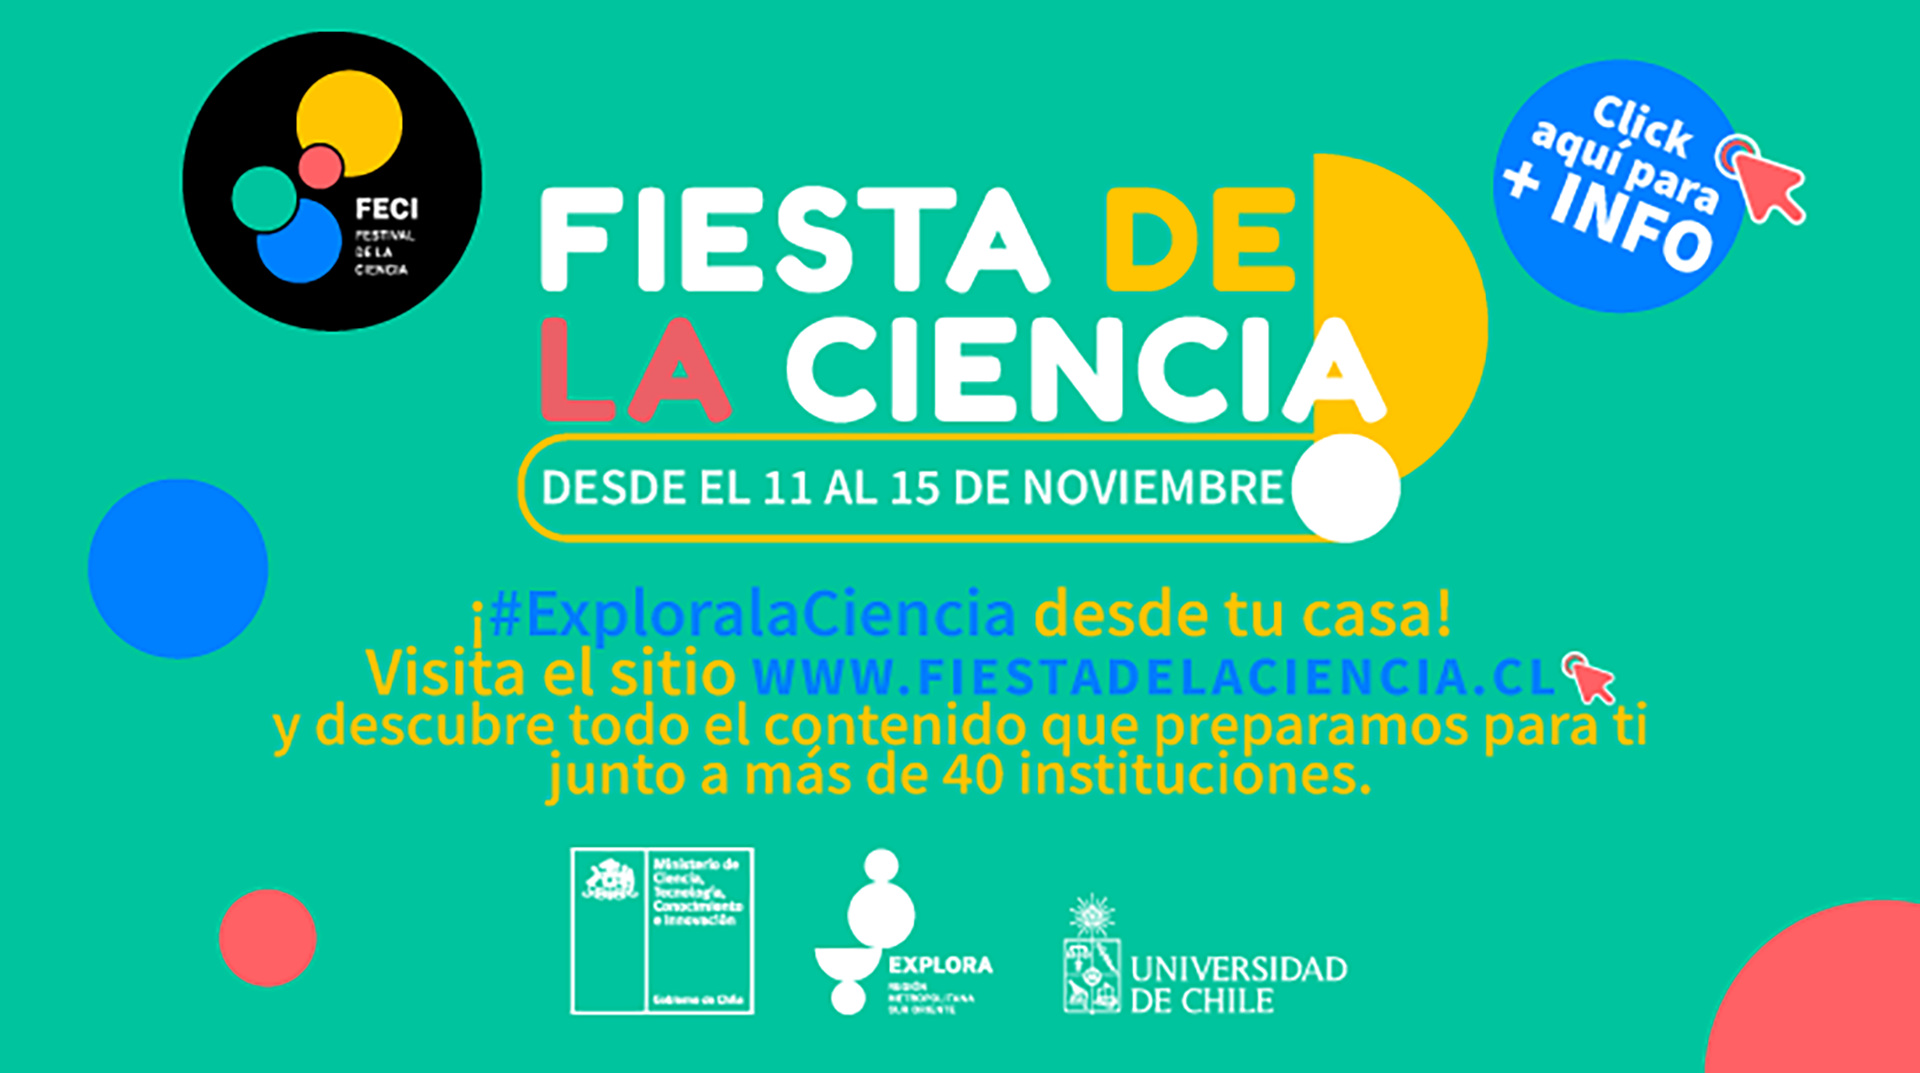

Poster FECI 2020

ESO participará en FECI 2020 ofreciendo de forma gratuita actividades y productos para celebrar y explorar el desarrollo del conocimiento y su impacto en la sociedad.

Credit: Explora